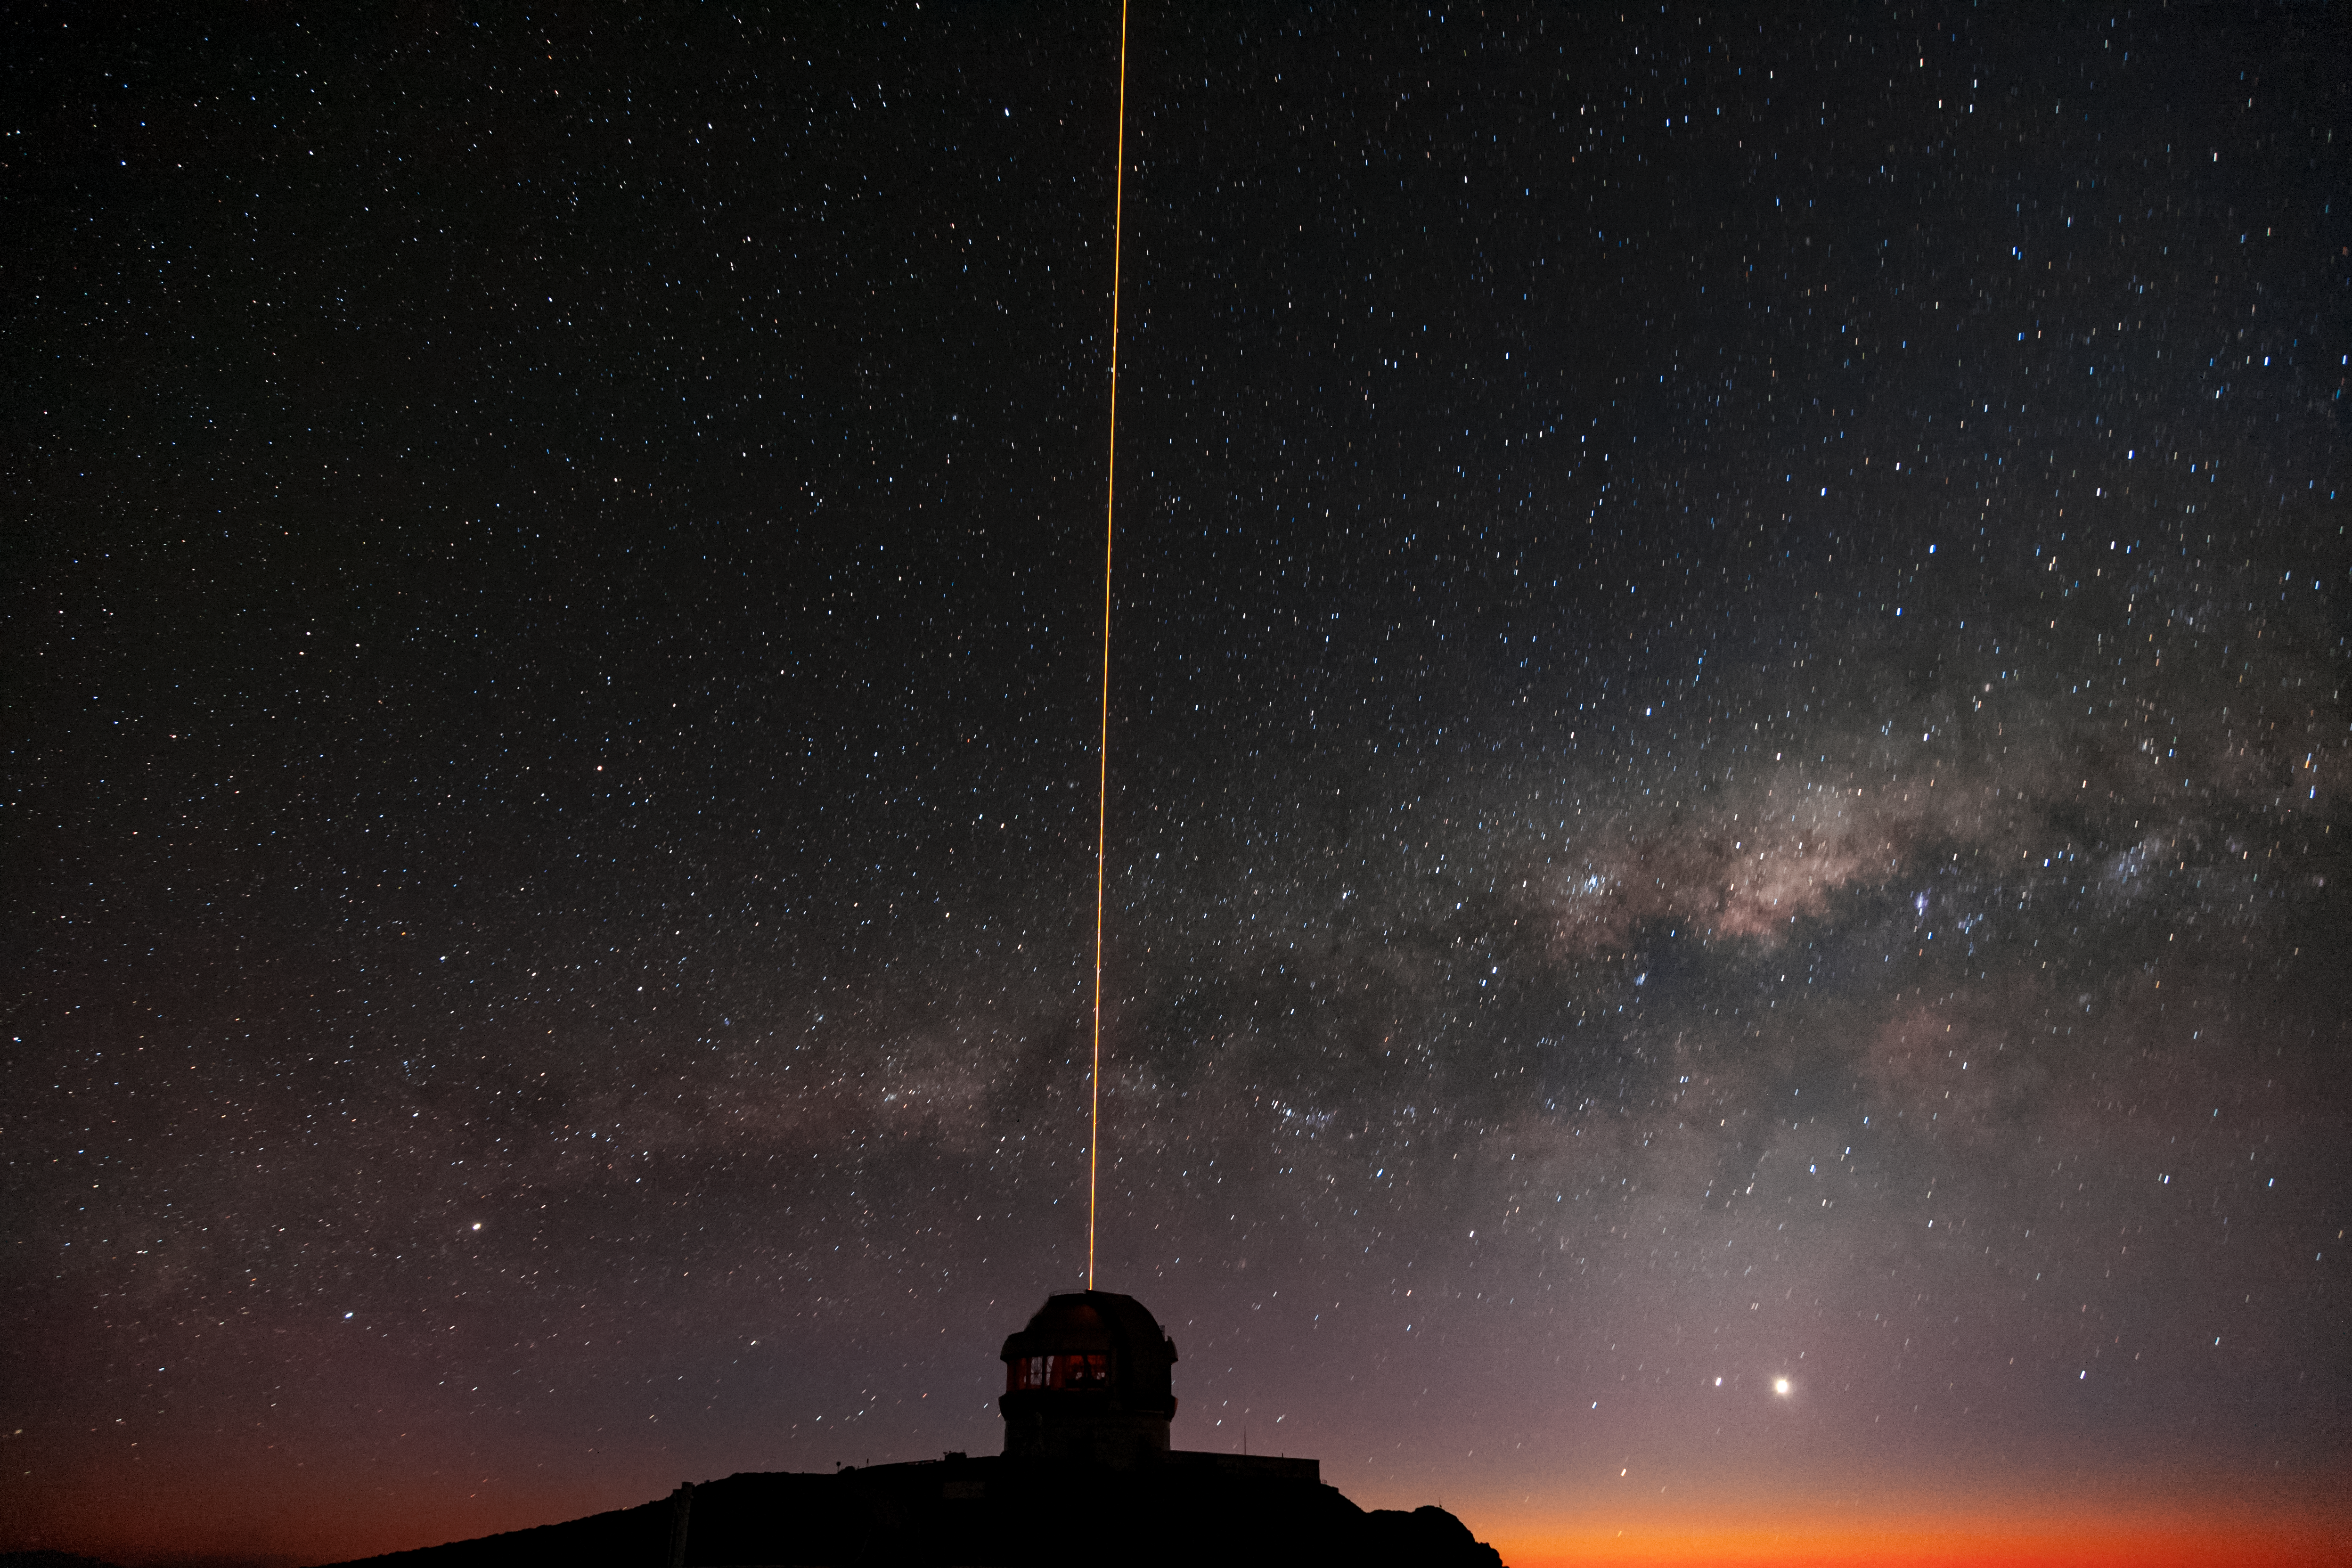

Gemini South's Laser Guide System

This photo shows the Milky Way above Gemini South's laser guide star system in action. The laser interacts with particles in the Earth's upper atmosphere and allow for real-time corrections of the telescope's optics to compensate for atmospheric turbulence. Gemini South is a part of the International Gemini Observatory, a program of NSF NOIRLab.

Credit: International Gemini Observatory/NOIRLab/AURA/NSF/M. Paredes